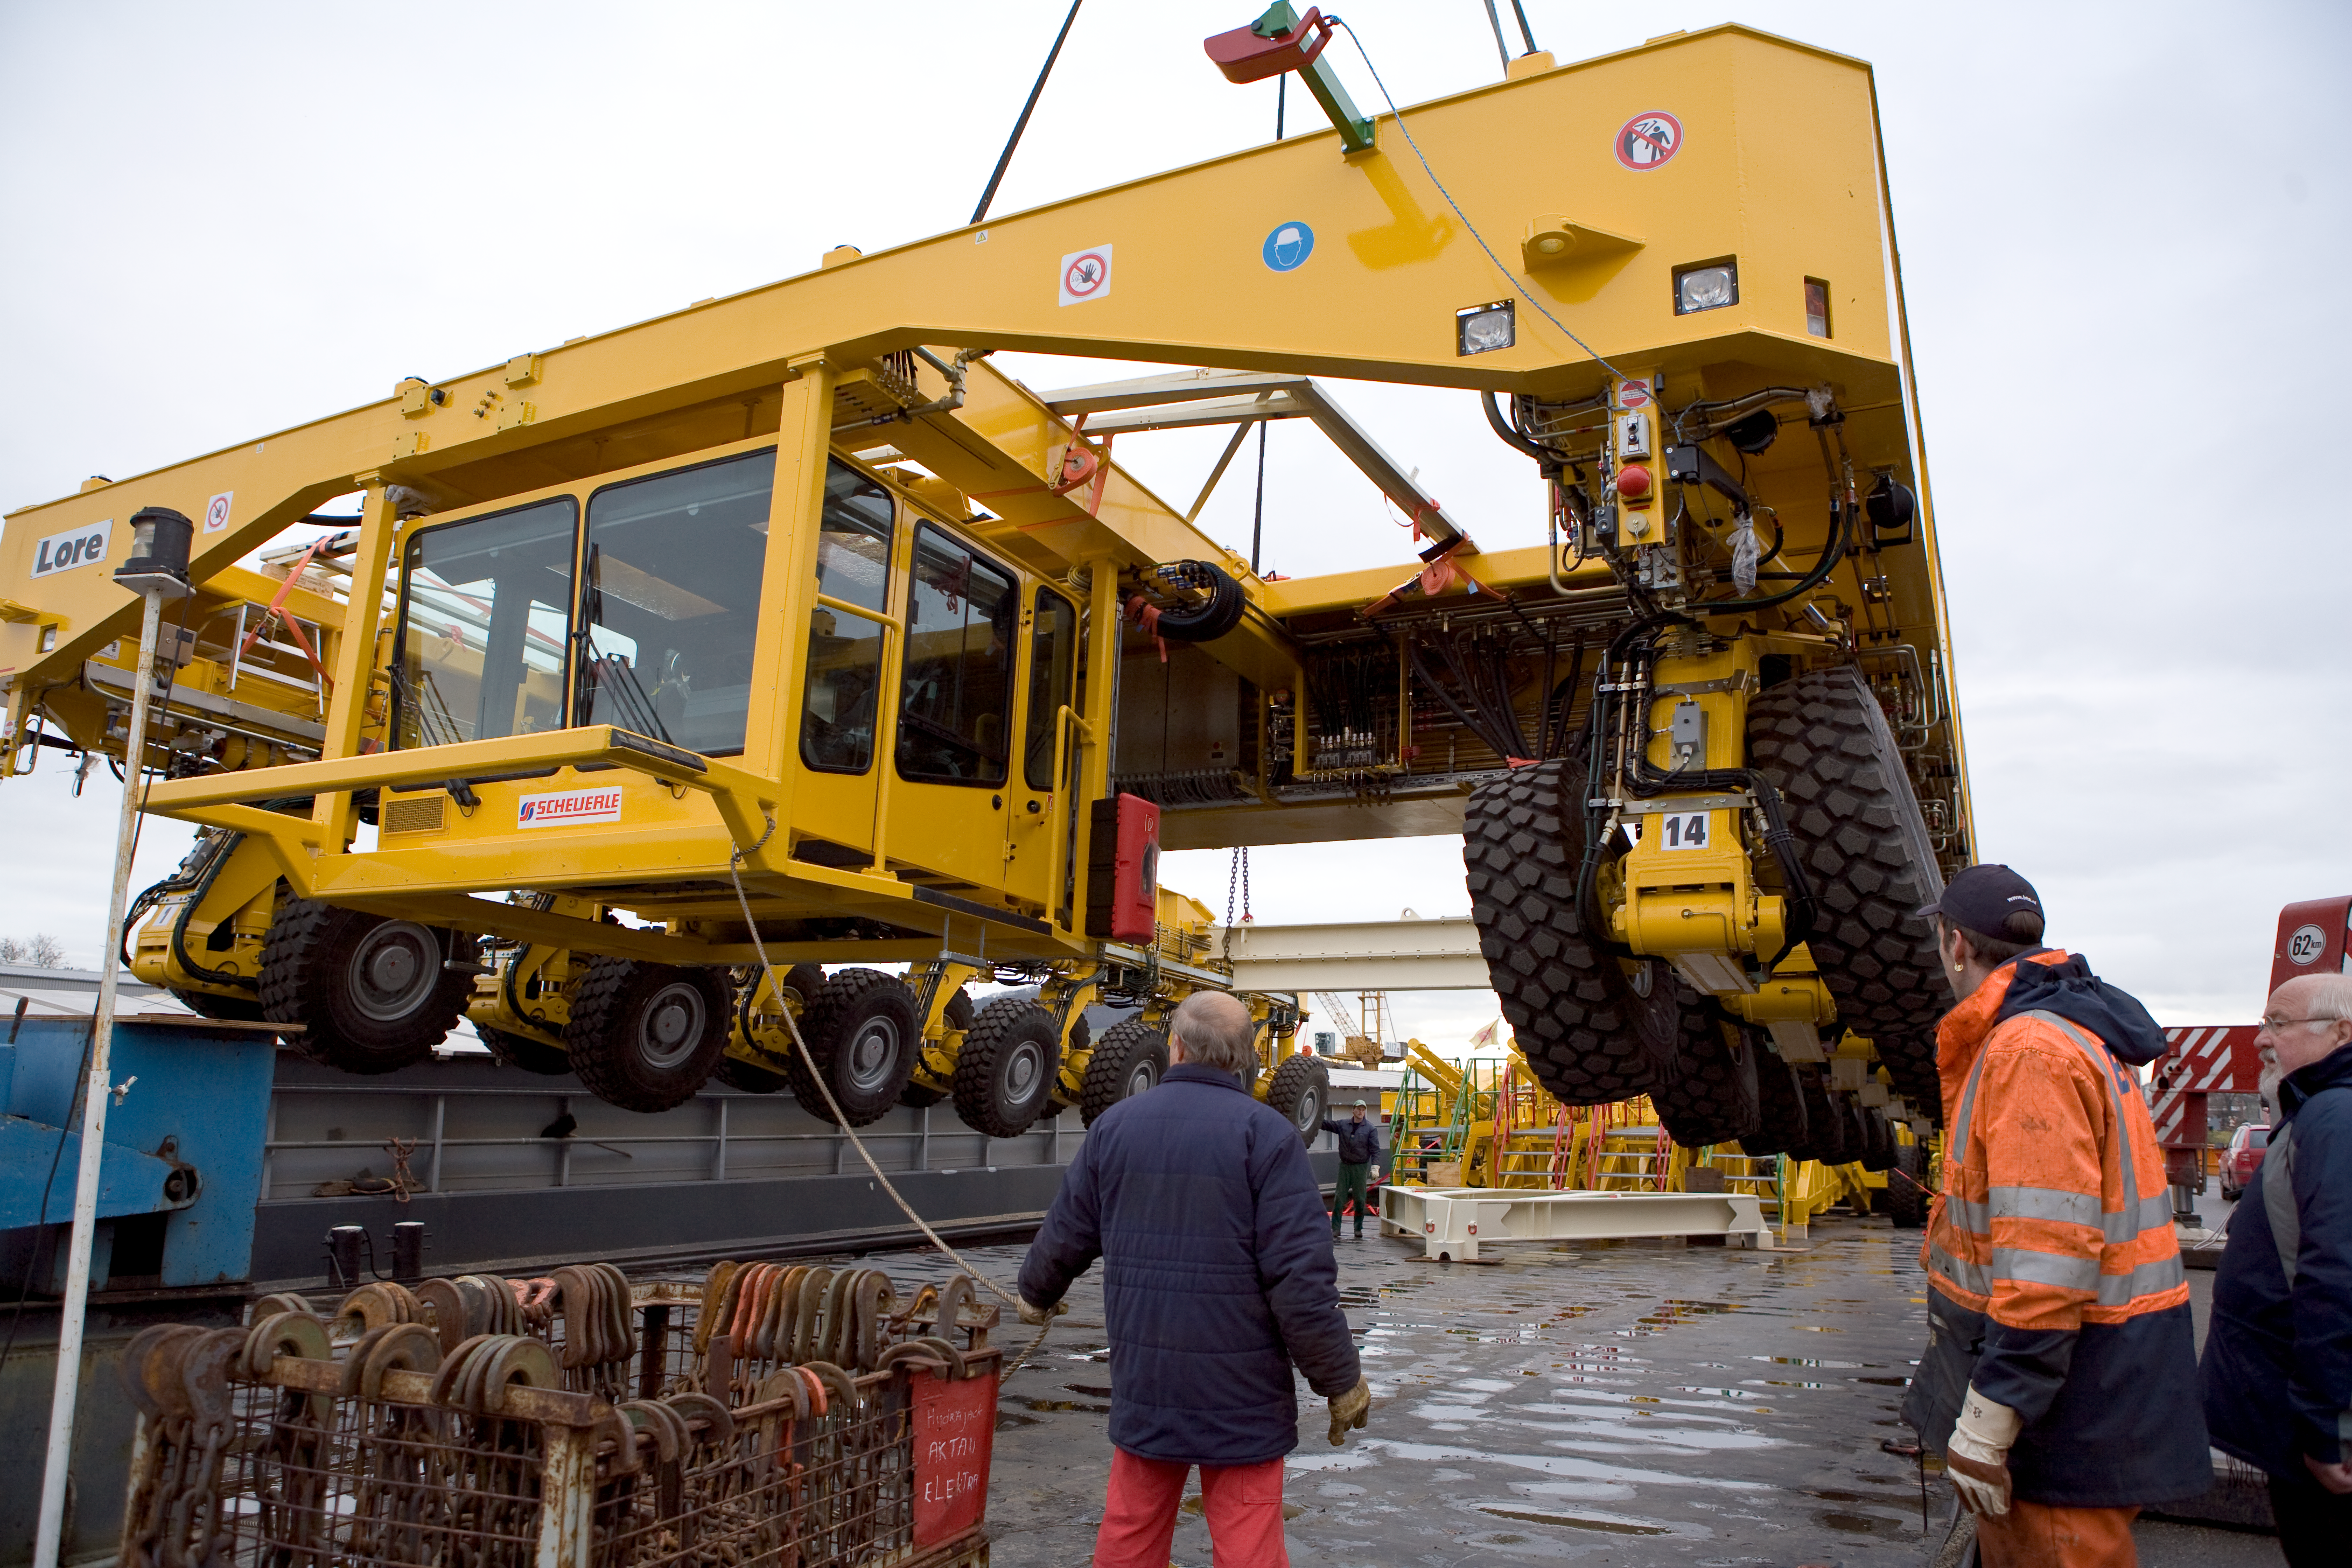

ALMA transporter

The ALMA transporters are being loaded on the ship at the port of Heillbron in 2007.

Credit: ALMA (ESO/NAOJ/NRAO)